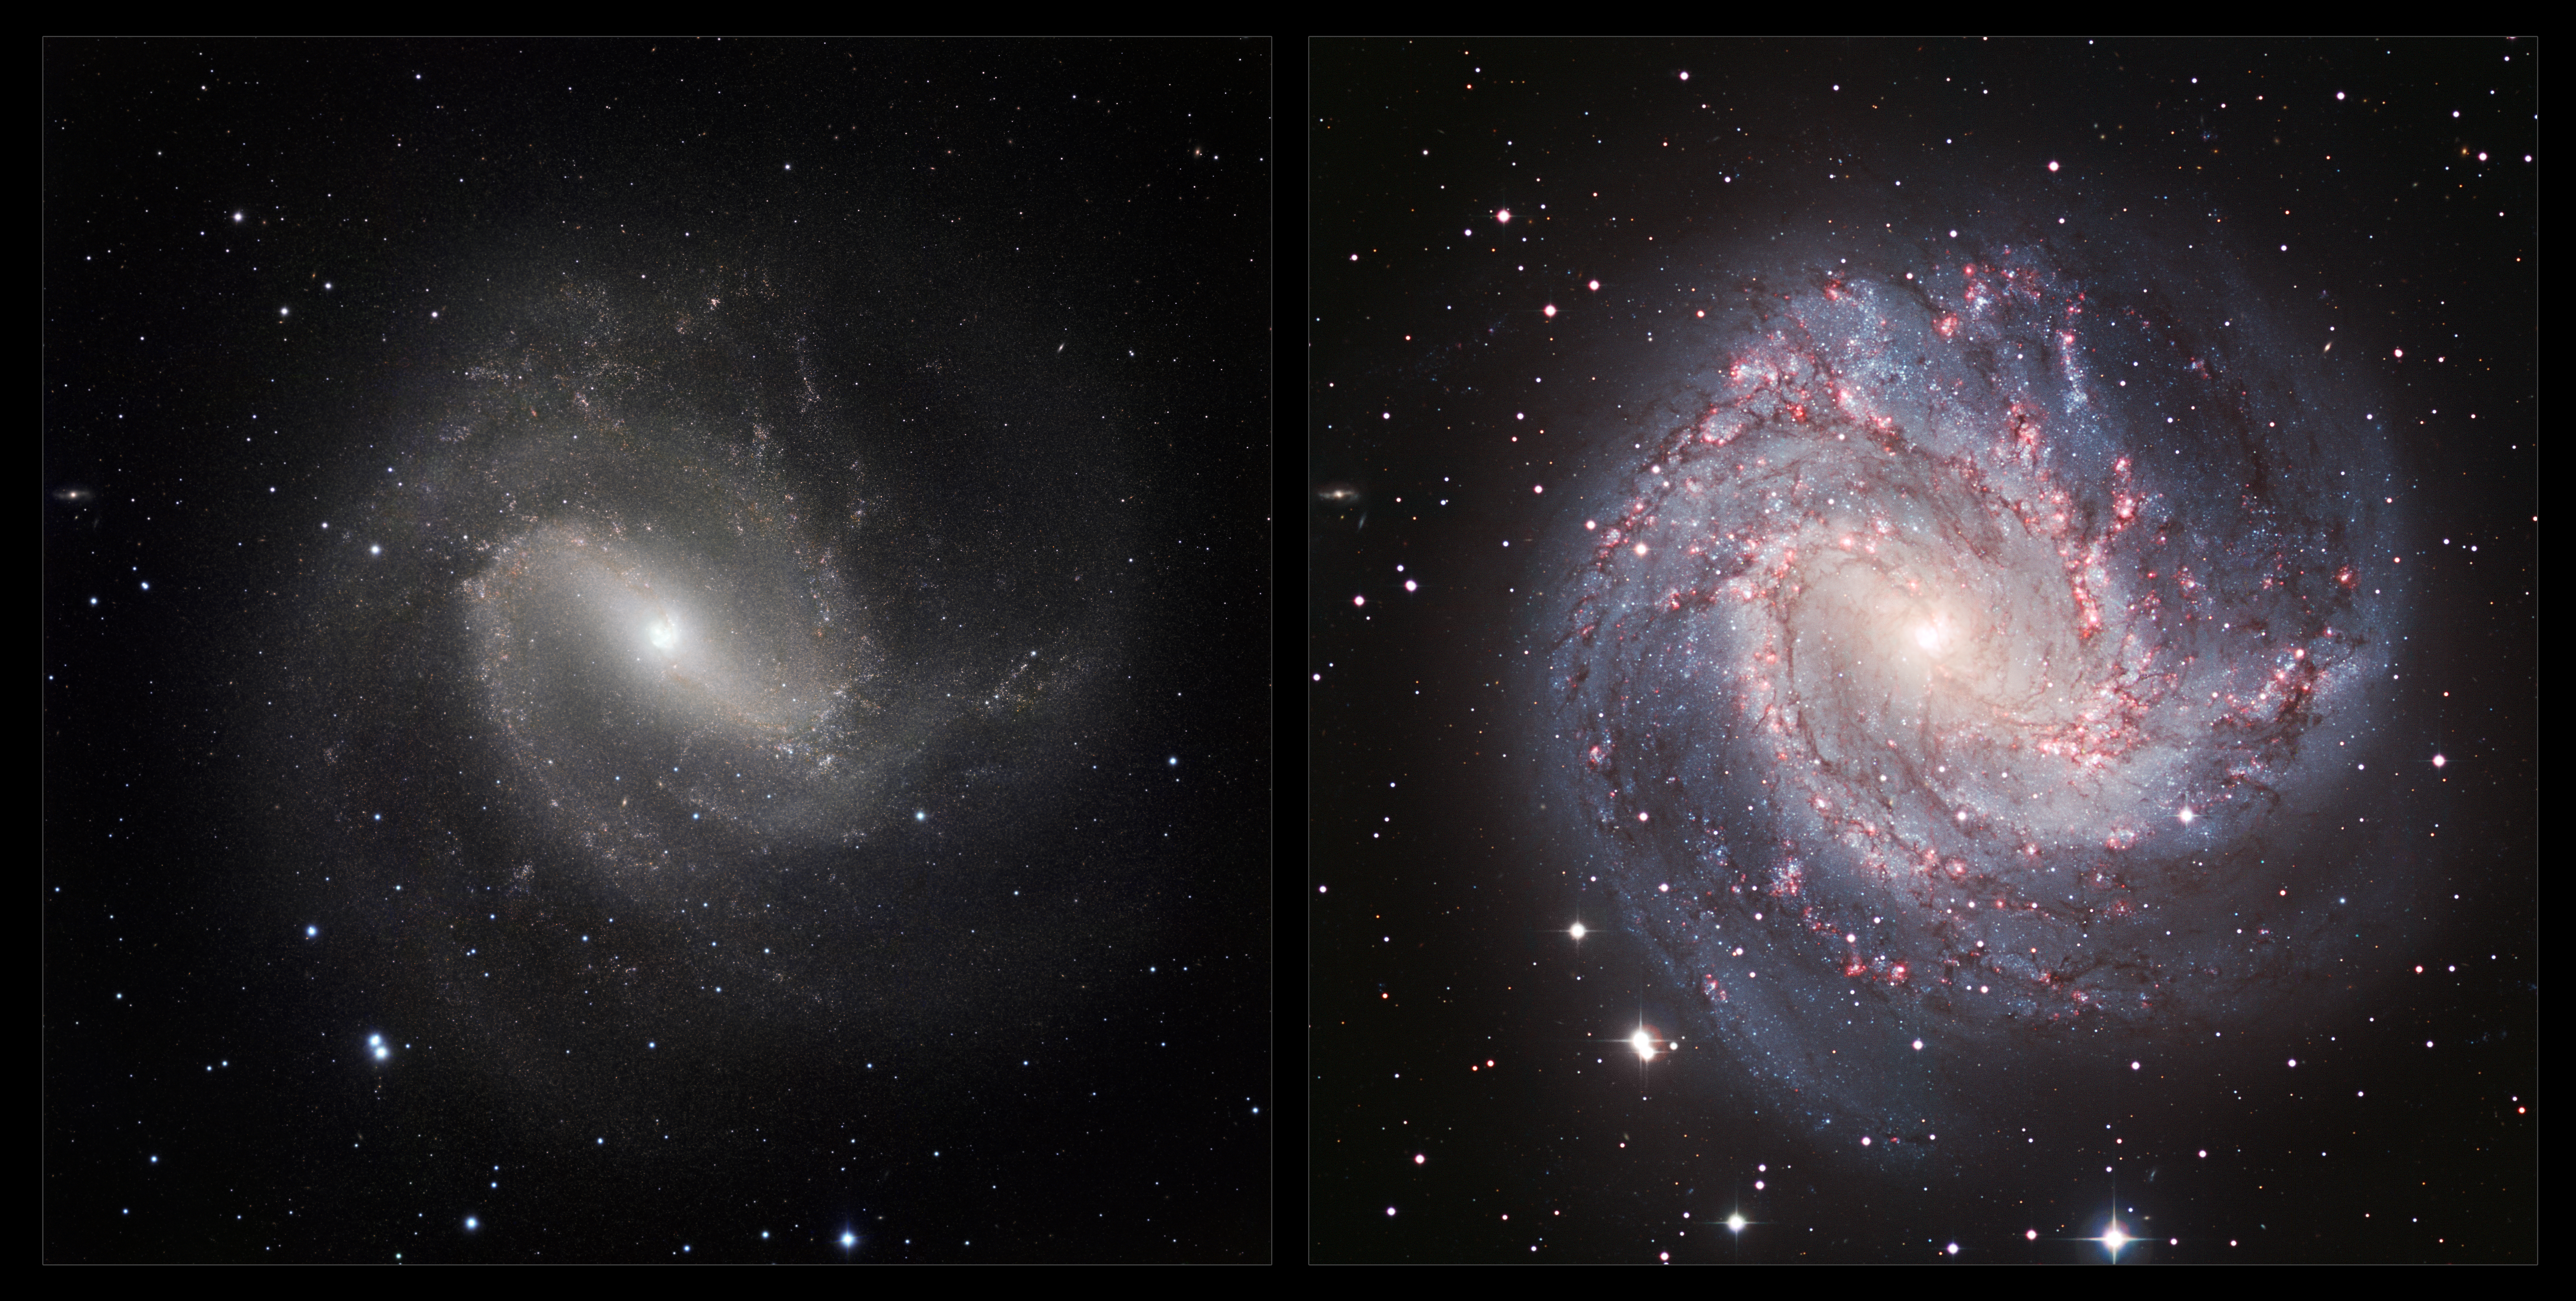

An infrared/visible comparison view of Messier 83

This image is a comparison of the view of the galaxy Messier 83 in visible and infrared light. The visible light image (right) was taken with the Wide Field Imager on the 2.2-metre MPG/ESO telescope at La Silla in Chile. The new infrared image (left) was taken with the HAWK-I instrument on the VLT at ESO’s Paranal Observatory. In the infrared, the dust that obscures many stars becomes nearly transparent, making the spiral arms less dramatic, but revealing a whole host of new stars that are otherwise invisible.

Credit: ESO/M. Gieles. Acknowledgement: Mischa Schirmer